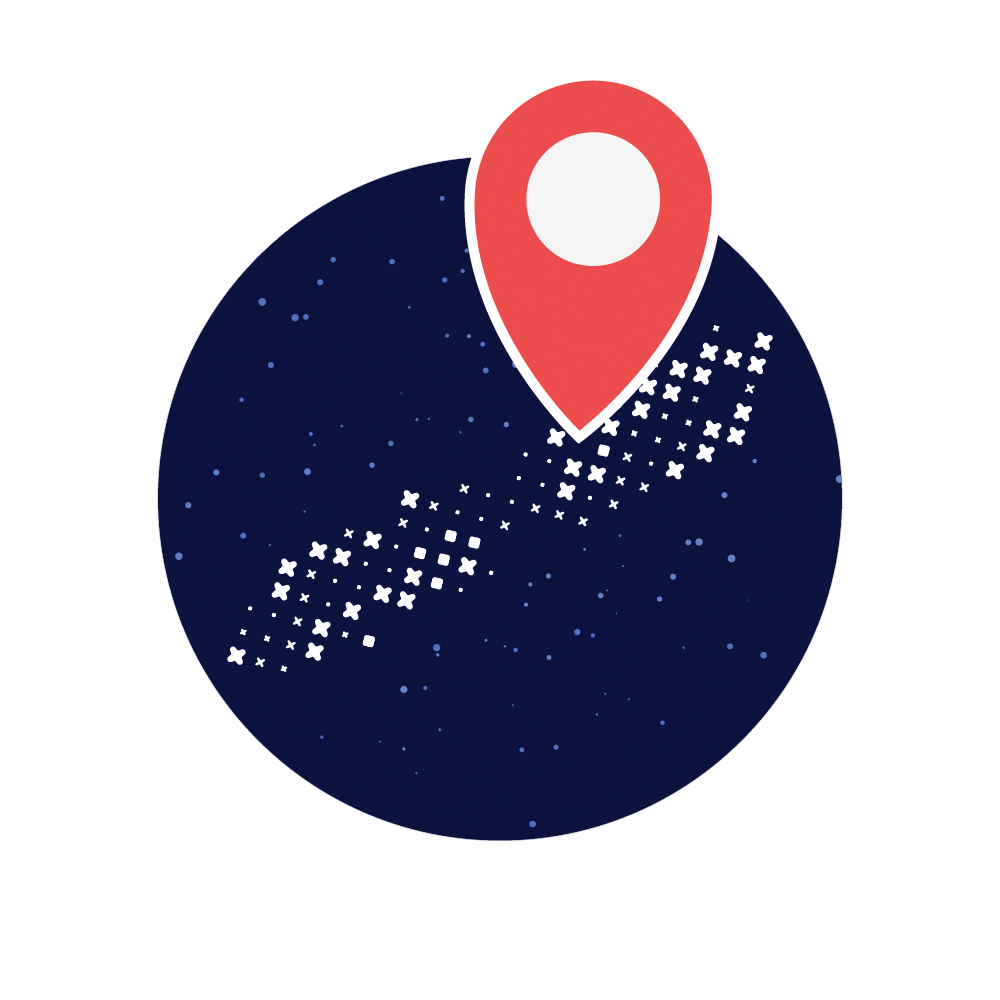

Rubin Mapping the Milky Way Investigation Icon

Mapping the Milky Way investigation icon.

Credit: RubinObs/NOIRLab/SLAC/NSF/DOE/AURA